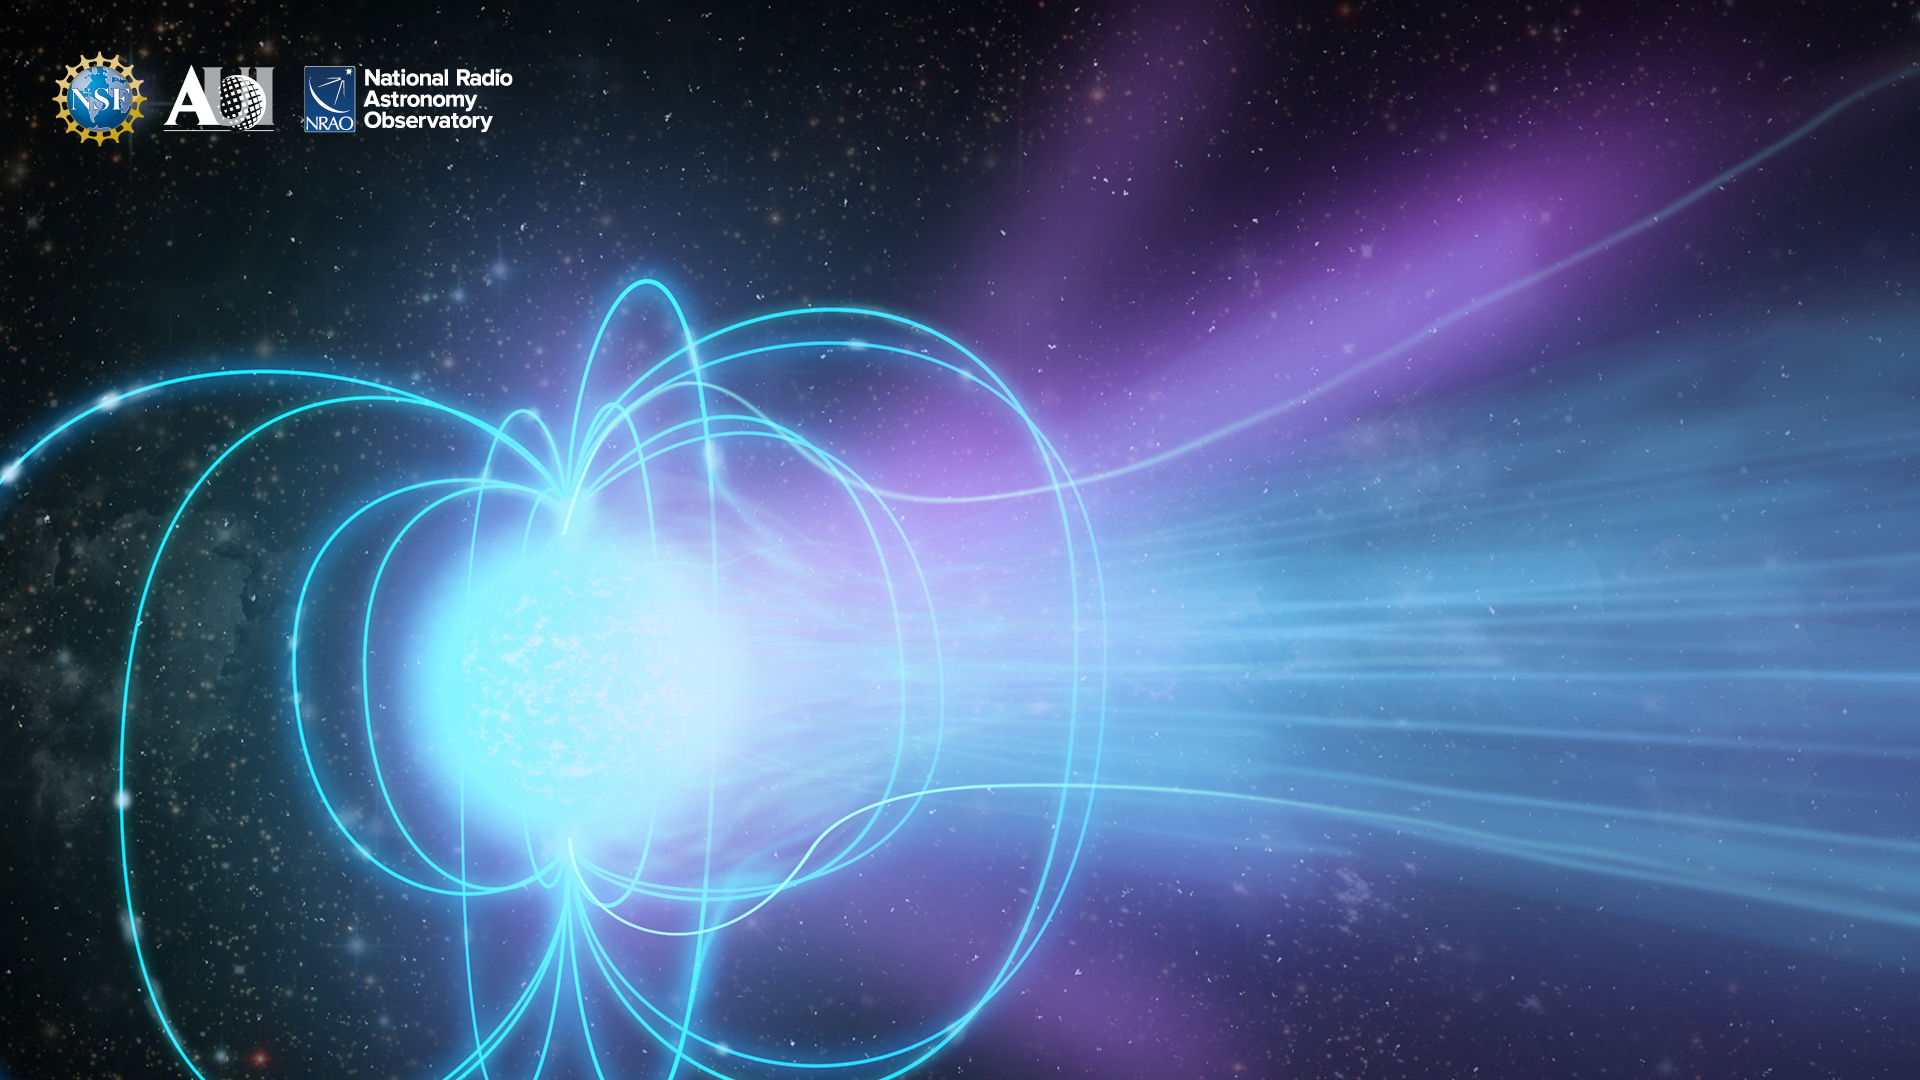

NRAO Background 3

Credit: NRAO/AUI/NSF